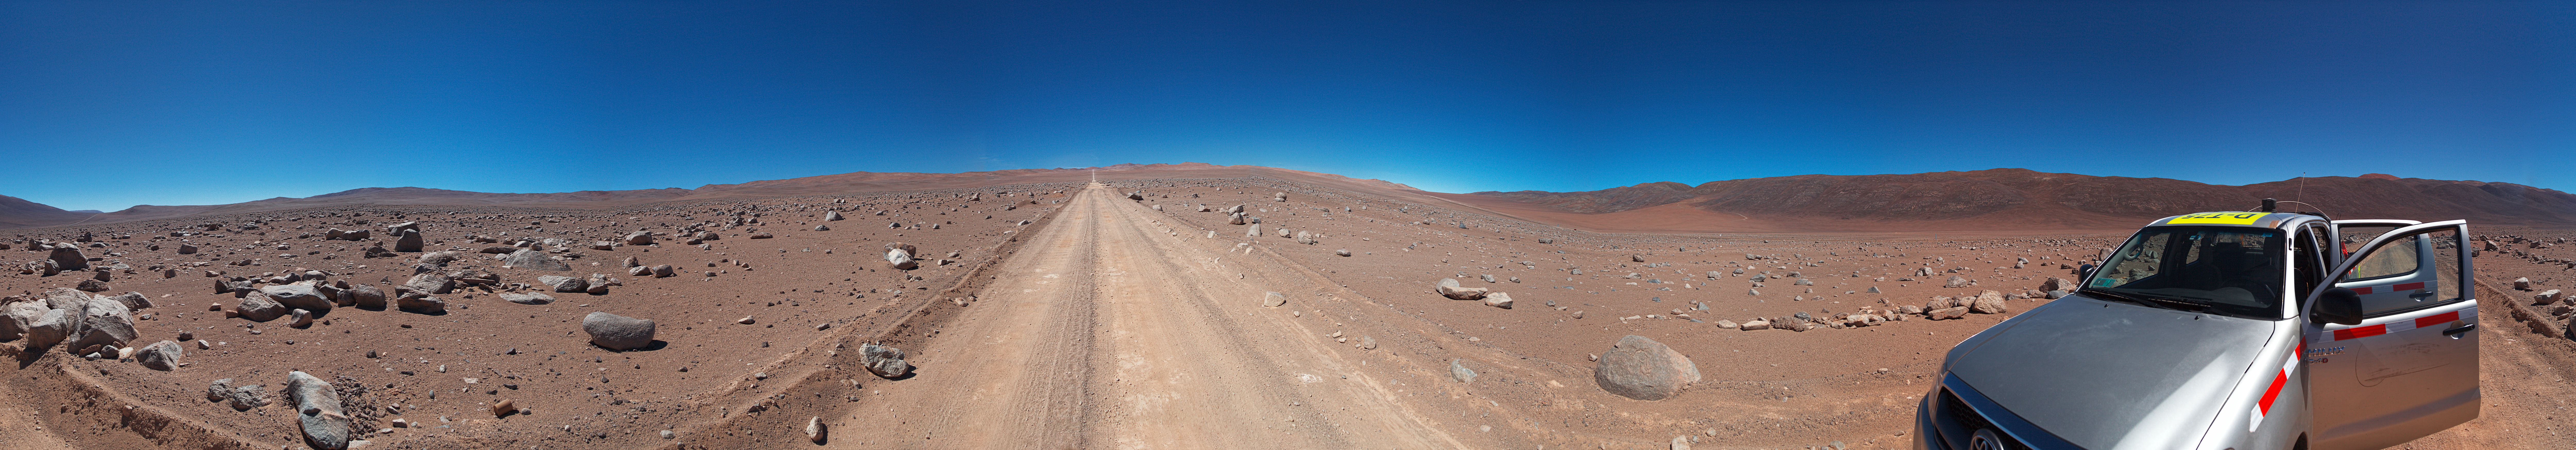

Panorama of the road to Amazones

Stitched Panorama of the road to Cerro Amazones

Credit: ESO